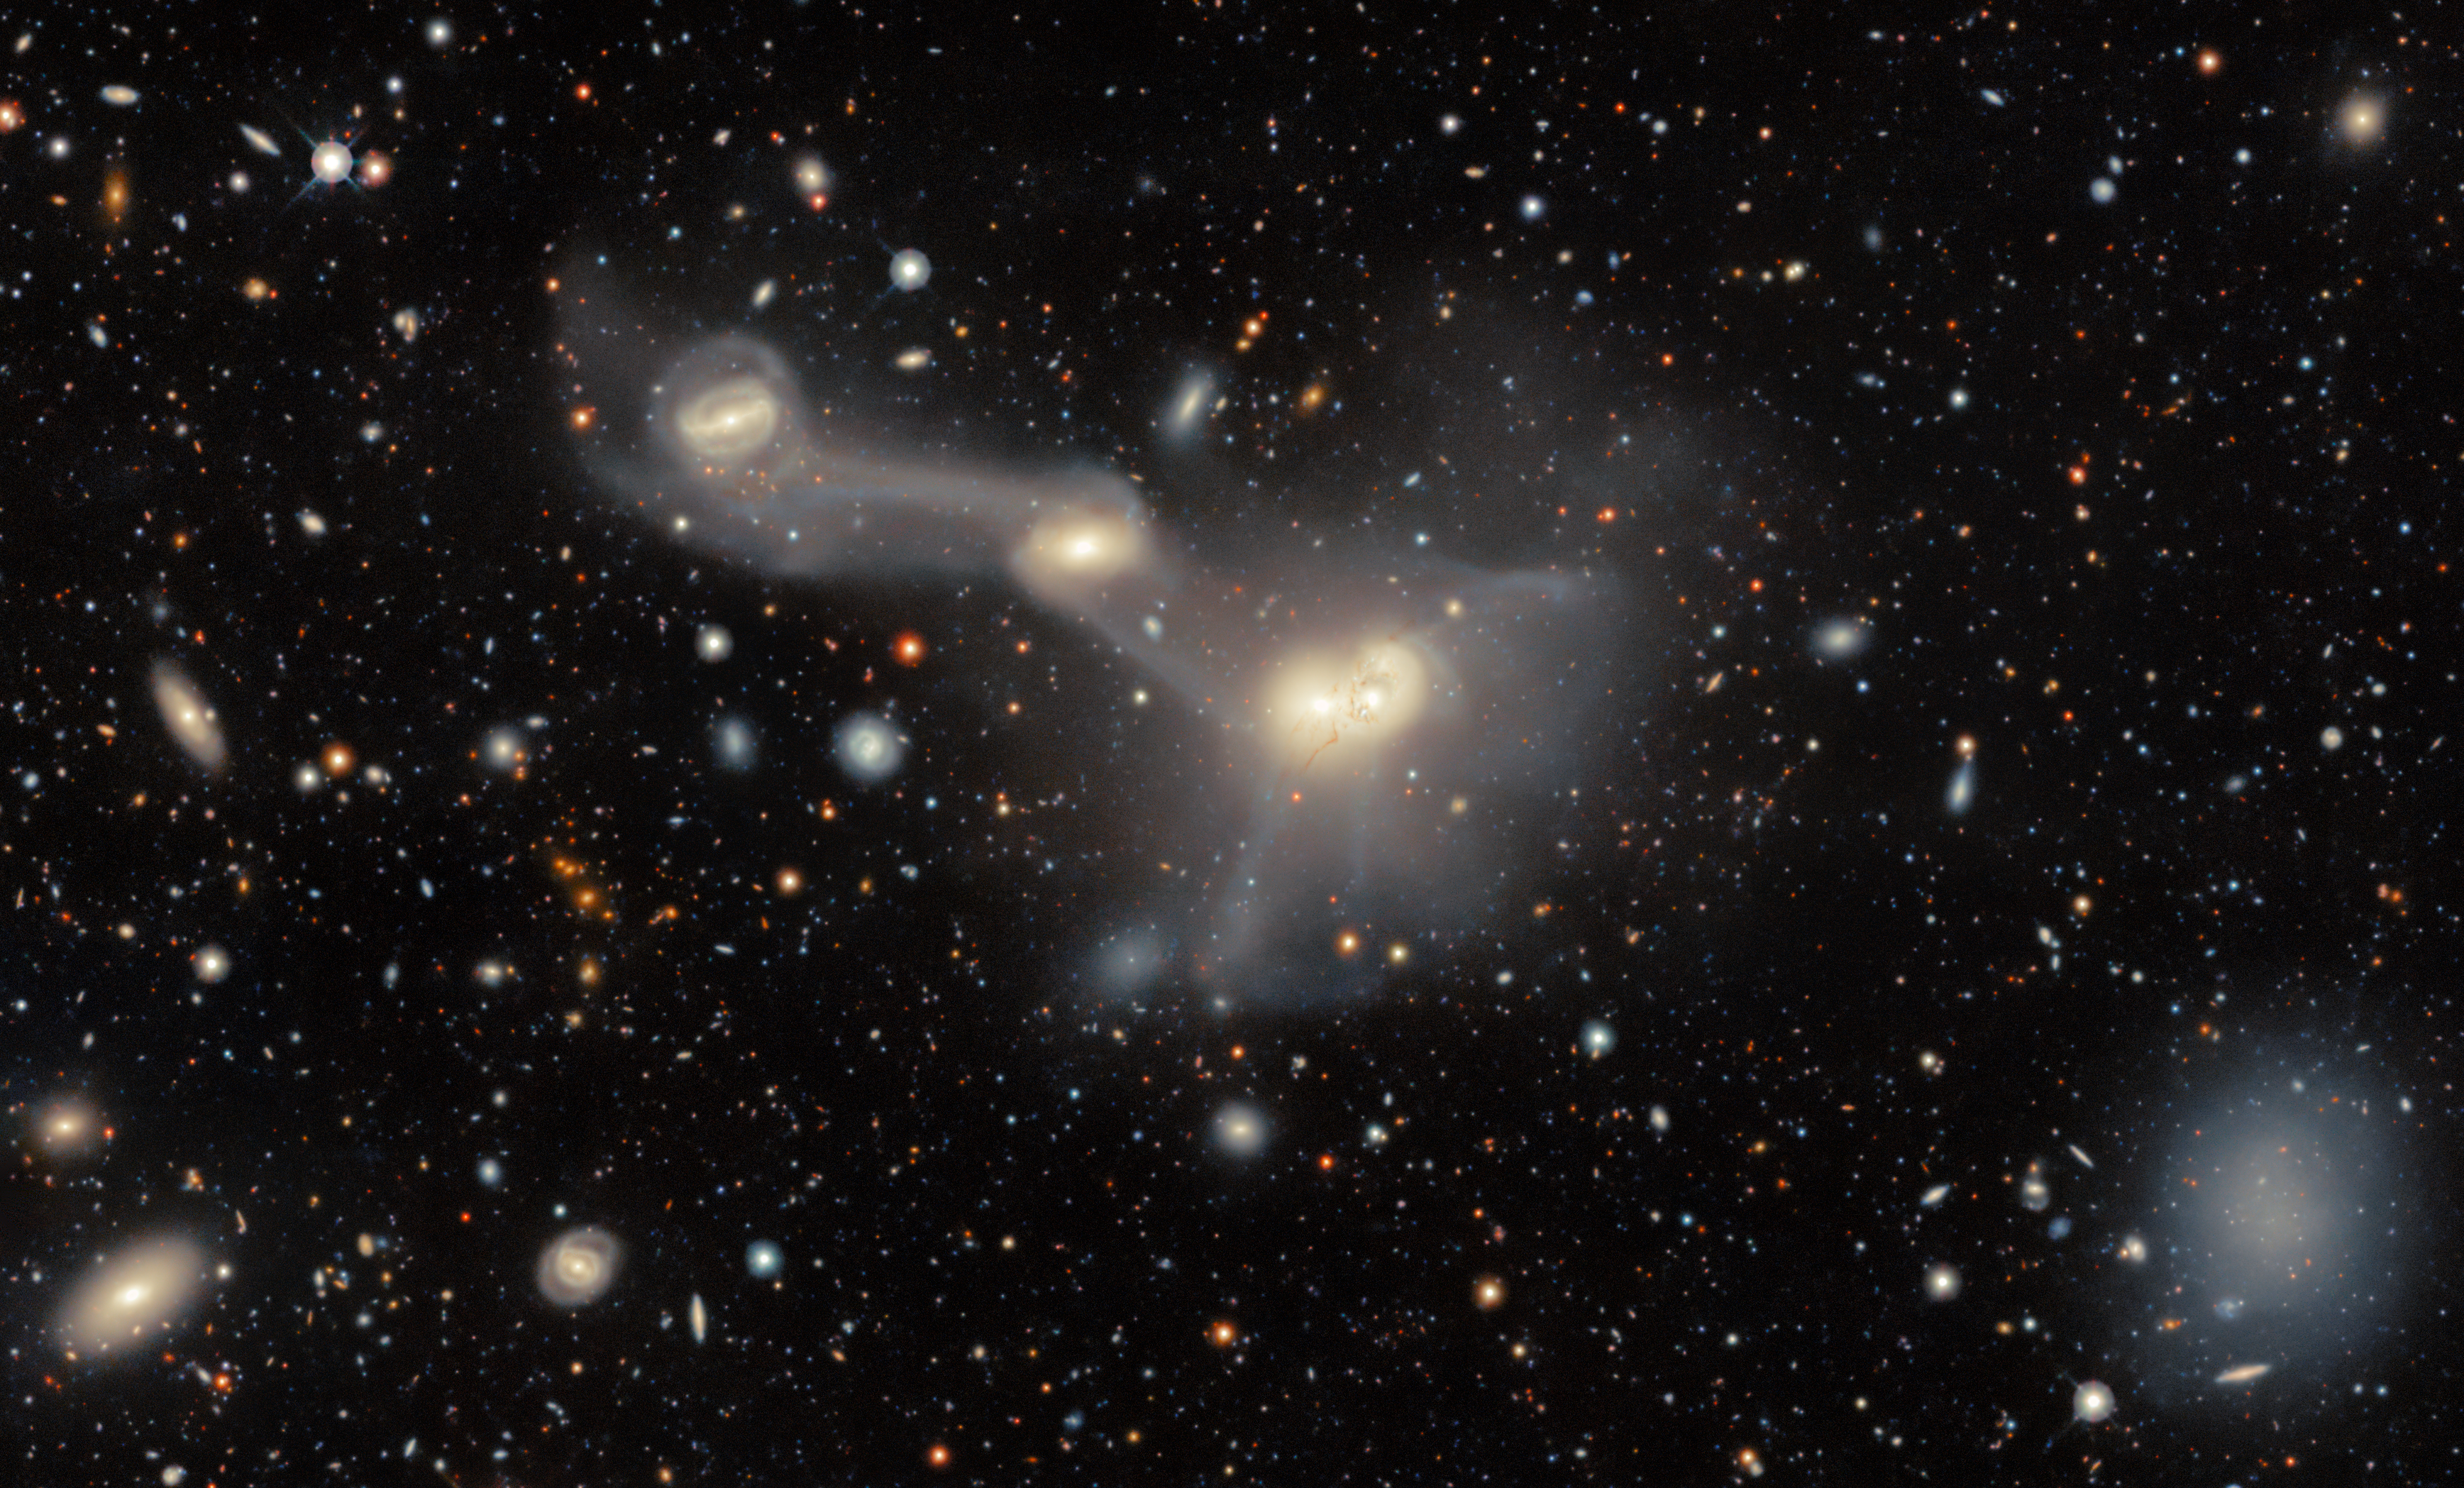

A Menagerie of Intertwined Galaxies

Collectively known as RSCG 55, this captivating spectacle of gravitationally intertwined galaxies lies in the constellation Virgo. This image was taken by the Dark Energy Camera (DECam) which was built by the Department of Energy and mounted on the prime focus of Víctor M. Blanco 4-meter Telescope at the U.S. National Science Foundation Cerro Tololo Inter-American Observatory (CTIO), a Program of NSF NOIRLab, in Chile.

This is a group of interacting galaxies, meaning they are located close enough to influence each other gravitationally. Over time, gravitational interactions can greatly impact how galaxies evolve, leading to distorted shapes, increased rates of star formation, and galactic mergers. Gravitational interactions between galaxies have had a big impact on the variety of galaxies we see in the Universe today. What evidence of gravitational interaction can you see in this image? The most obvious examples are the well-defined tidal bridges which appear as faint trails of material between the galaxies. These bridges are made of stars, gas, and dust that have been pulled from one galaxy to another during a close encounter in the past.

Explore the area around RSCG 55 in the DESI Legacy Imaging Surveys viewer. This survey was conducted to identify targets for the Dark Energy Spectroscopic Instrument (DESI) operations. See a wider version of this image here.

Credit: DESI Legacy Imaging Surveys/LBNL/DOE & KPNO/CTIO/NOIRLab/NSF/AURAImage processing: T.A. Rector (University of Alaska Anchorage/NSF NOIRLab), D. de Martin (NSF NOIRLab) & M. Zamani (NSF NOIRLab)